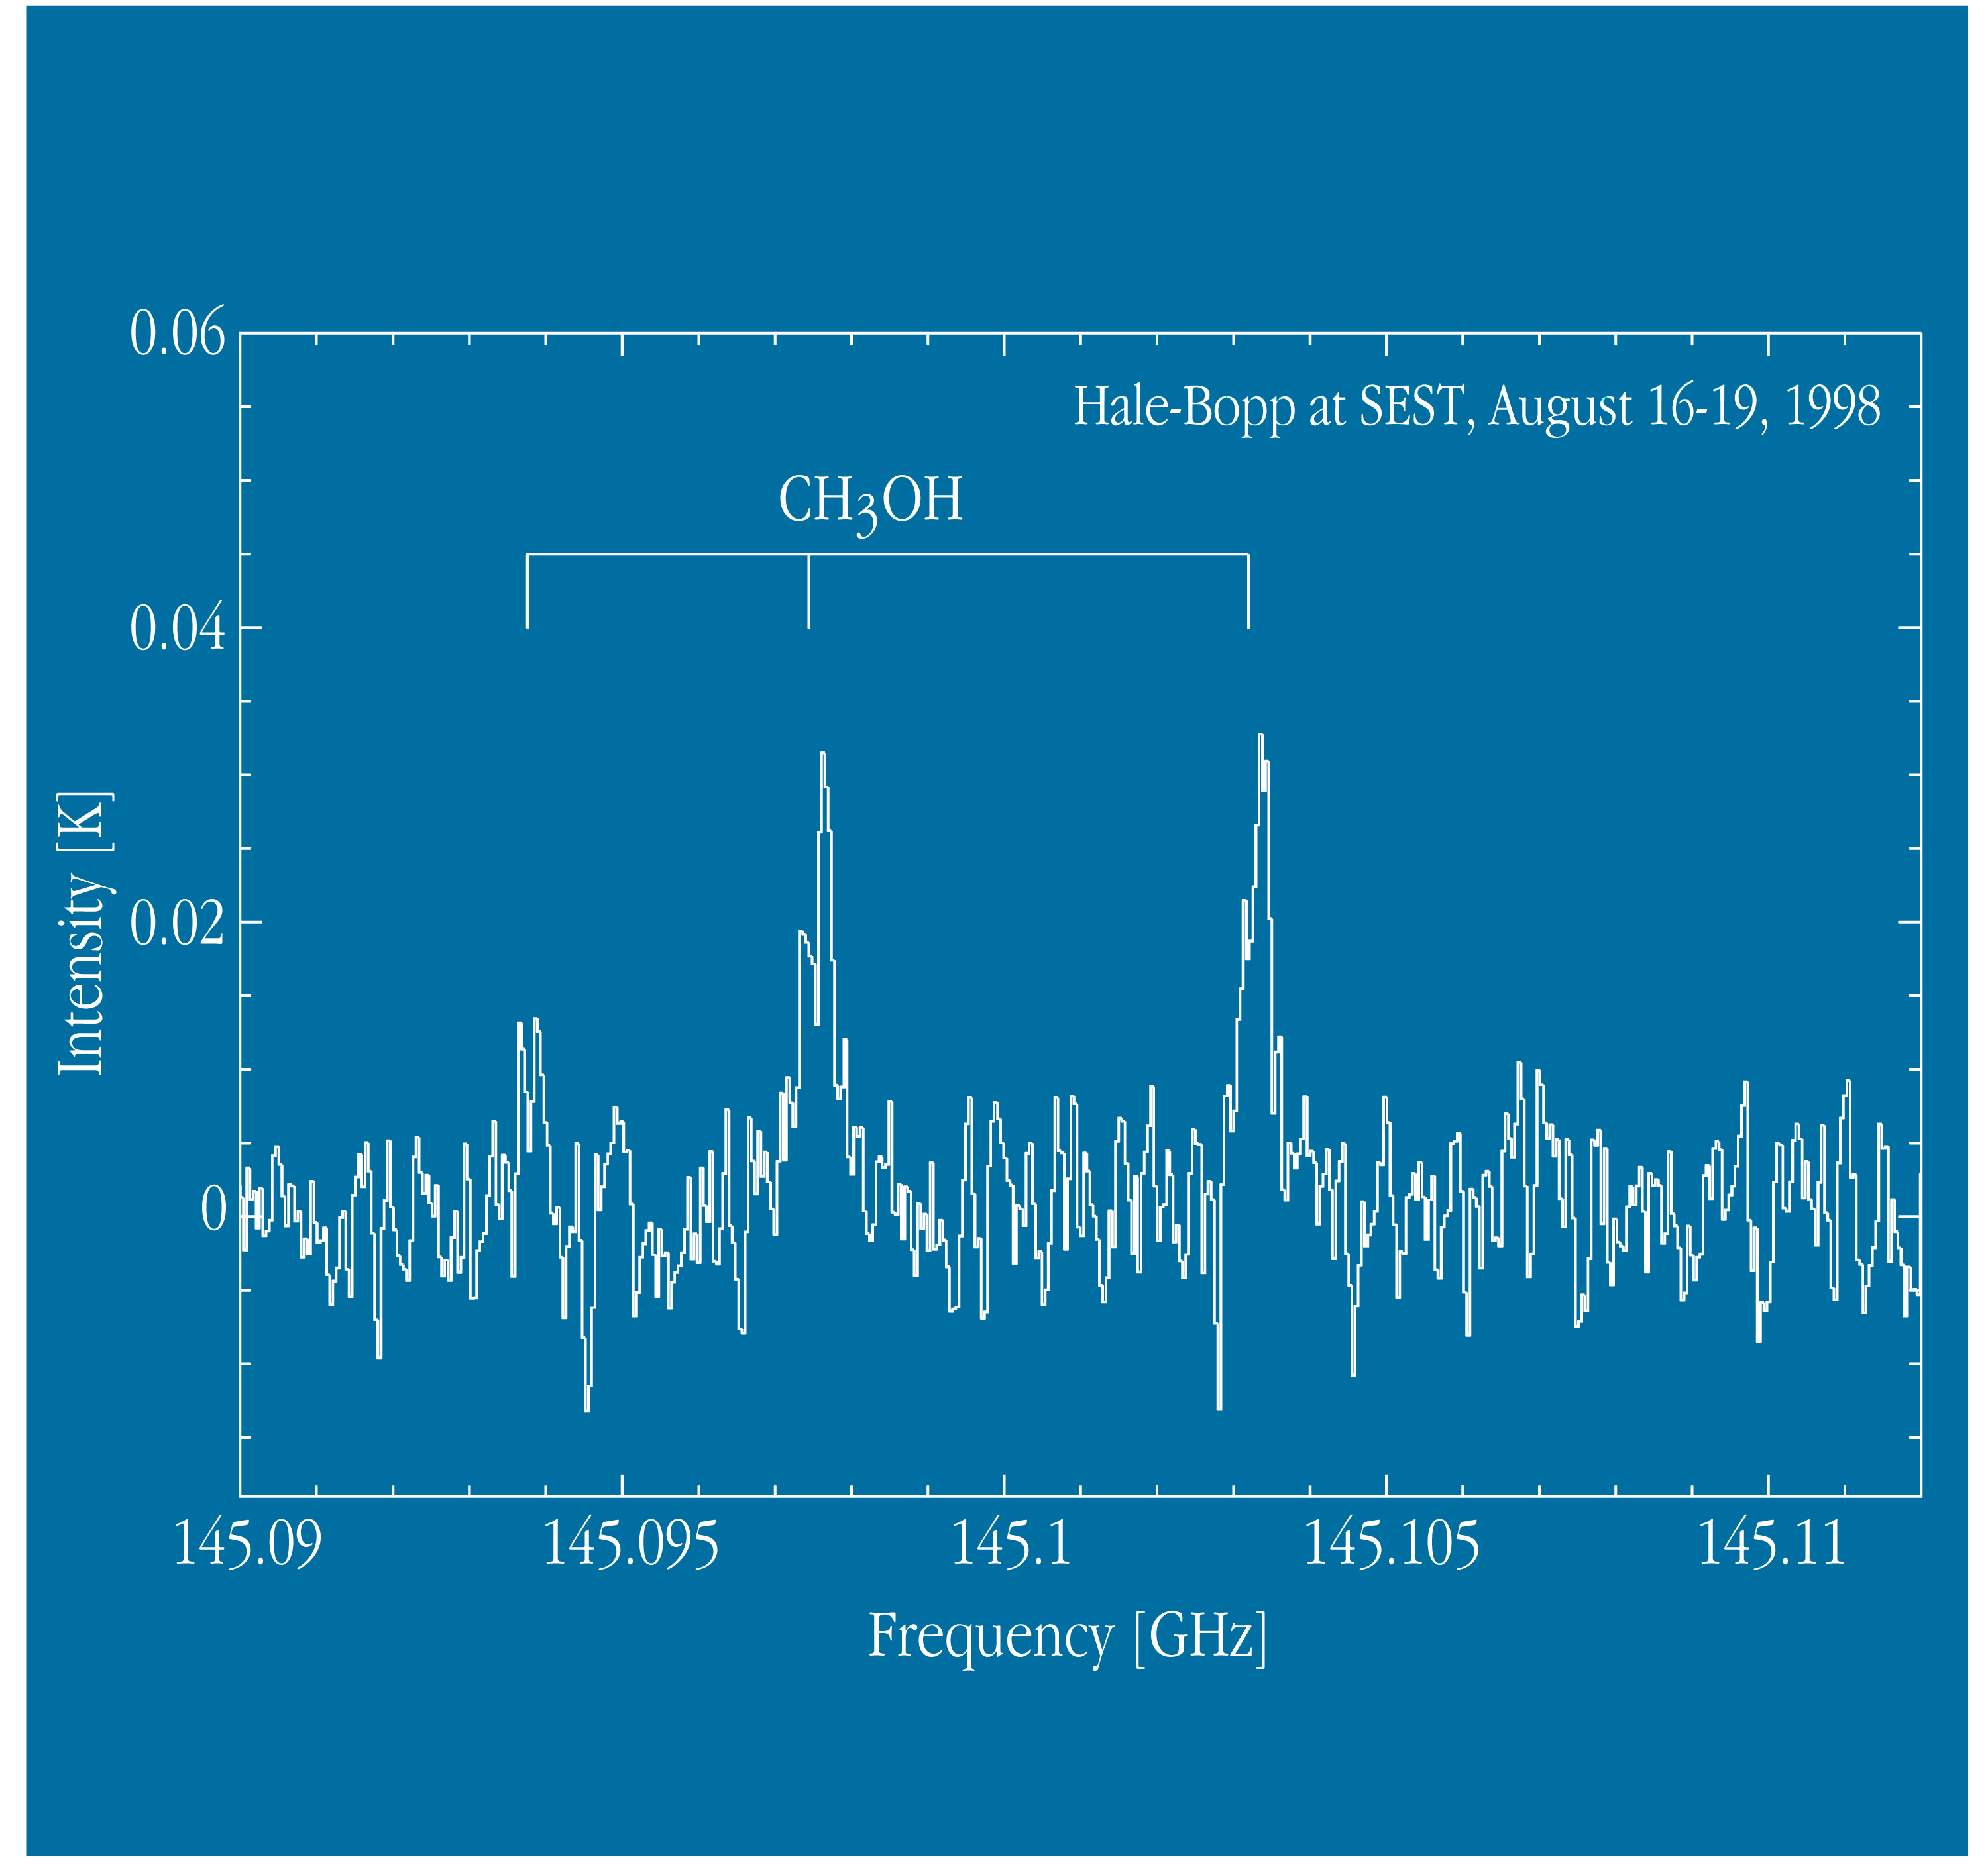

Observations of comet Hale-Bopp from La Silla

The image displays a part of the radio spectrum with emission from CH 3 OH molecules in the coma of Comet Hale-Bopp, as observed with the 15-m SEST telescope at La Silla from August 16 to 19, 1998. Three lines of this molecule were detected at 145.0938, 145.0974 and 145.1032 GHz, respectively. The total integration (exposure) time is 708 min. The intensity is indicated in units of antenna temperature.

Credit: ESO